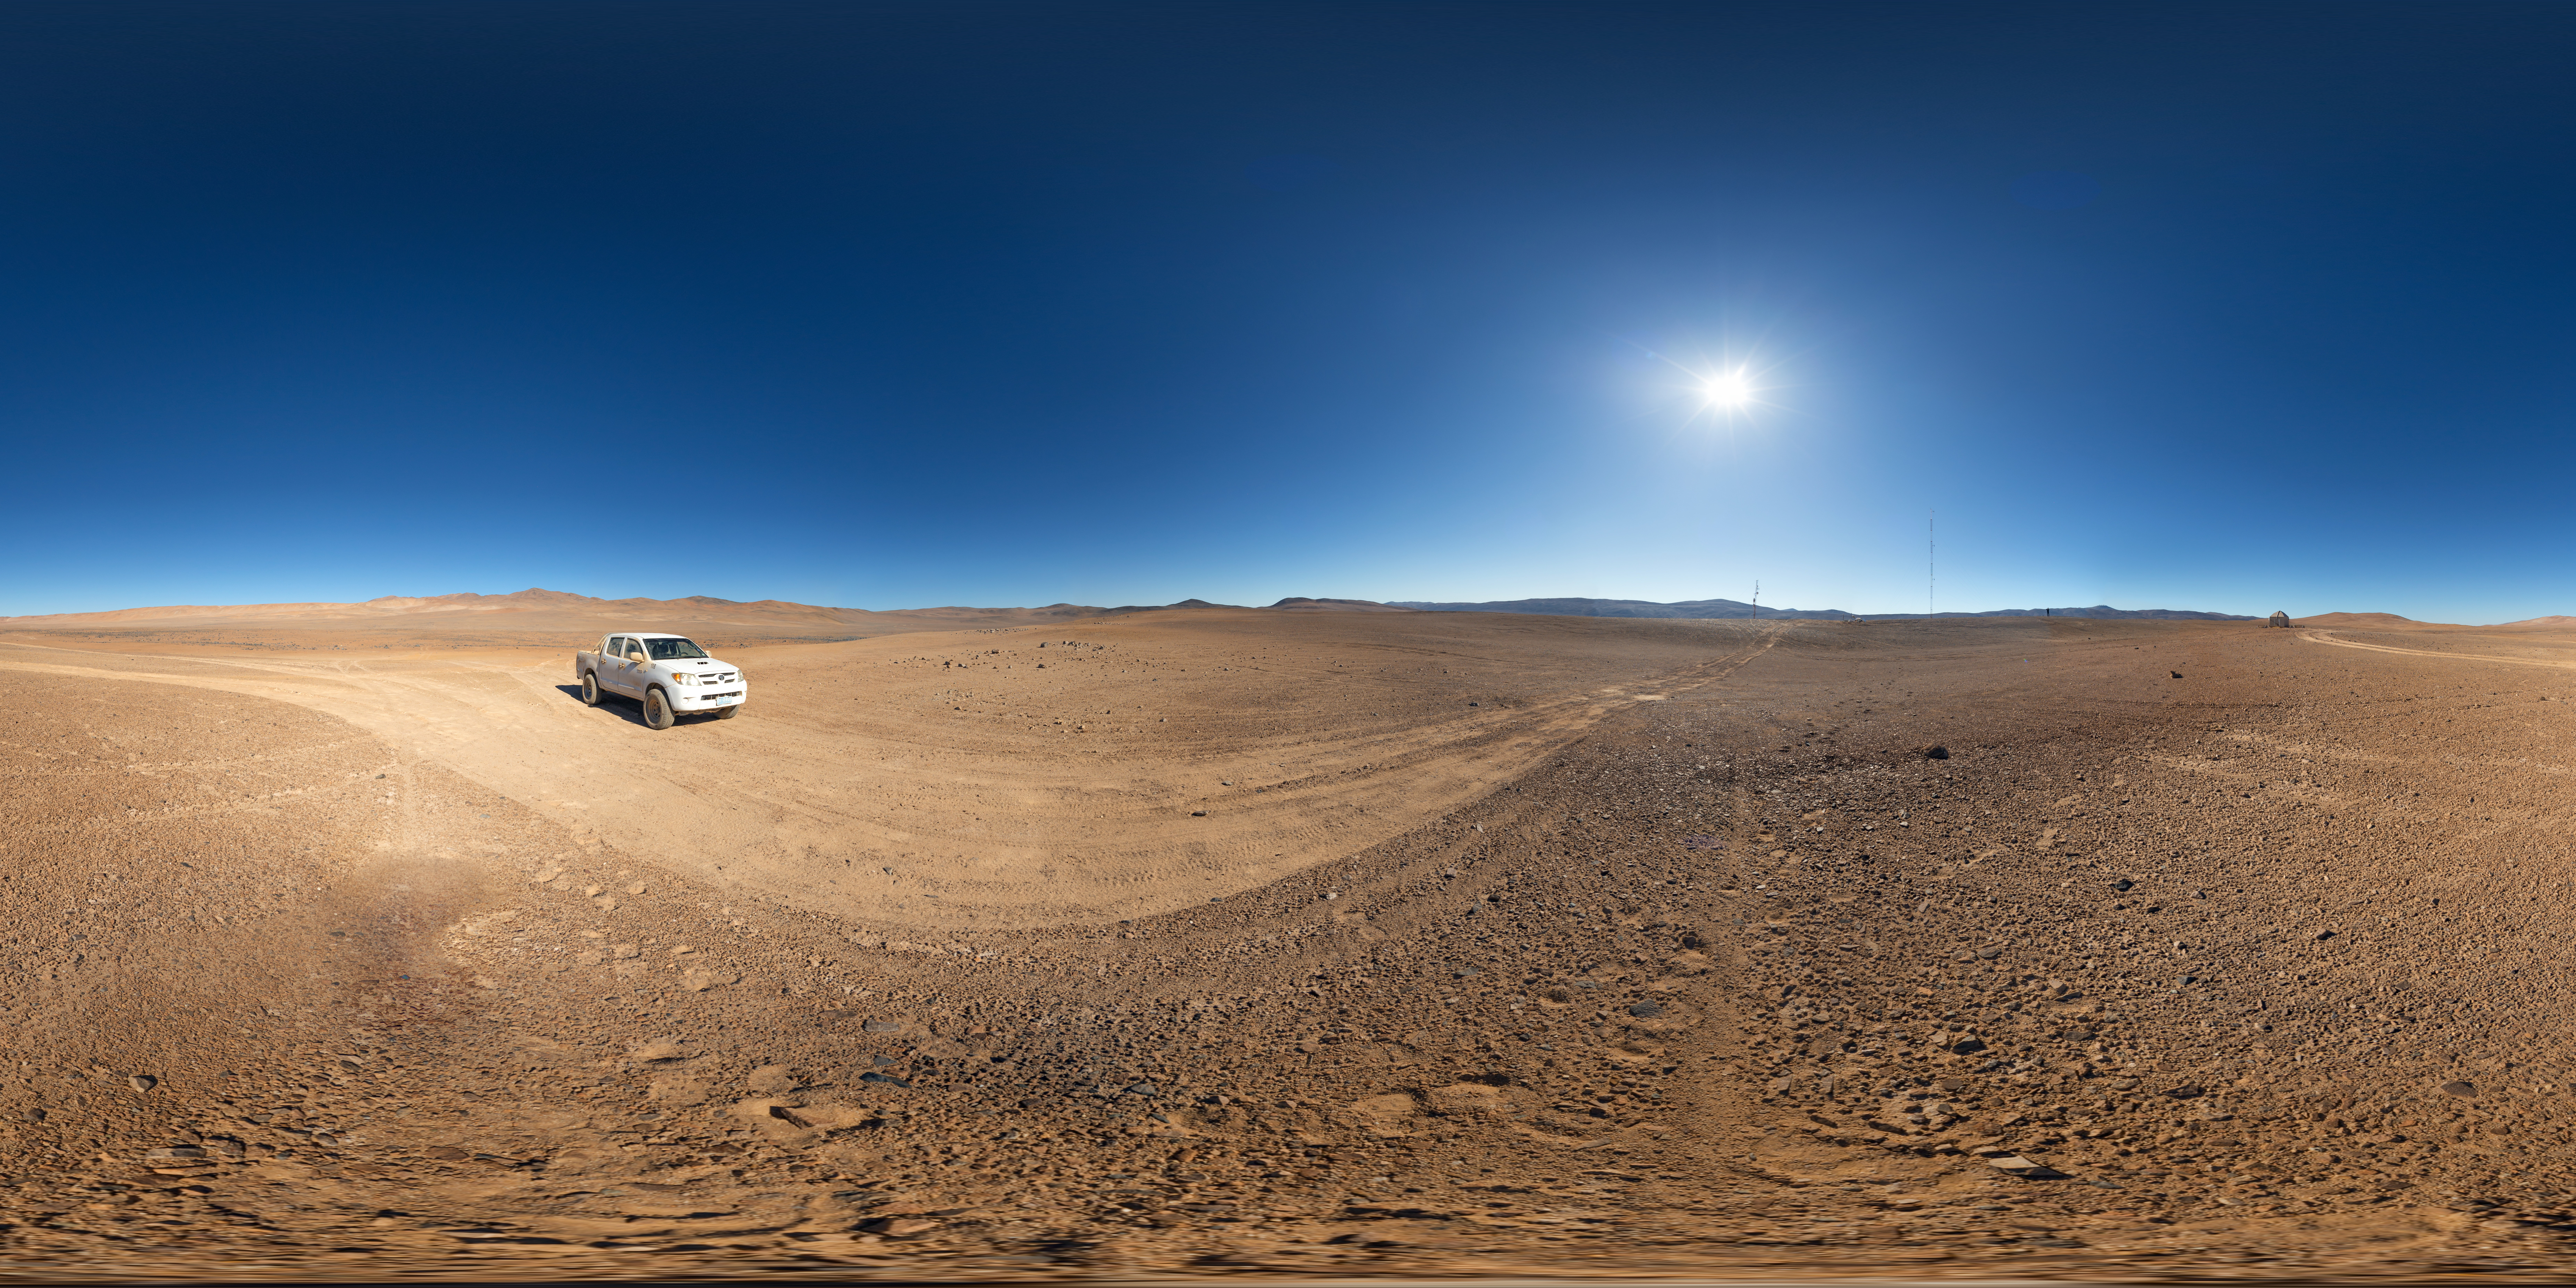

CTA panorama

Explore future home of the Cherenkov Telescope Array in the Atacama Desert with this interactive panorama.

Credit: ESO/P. Horálek